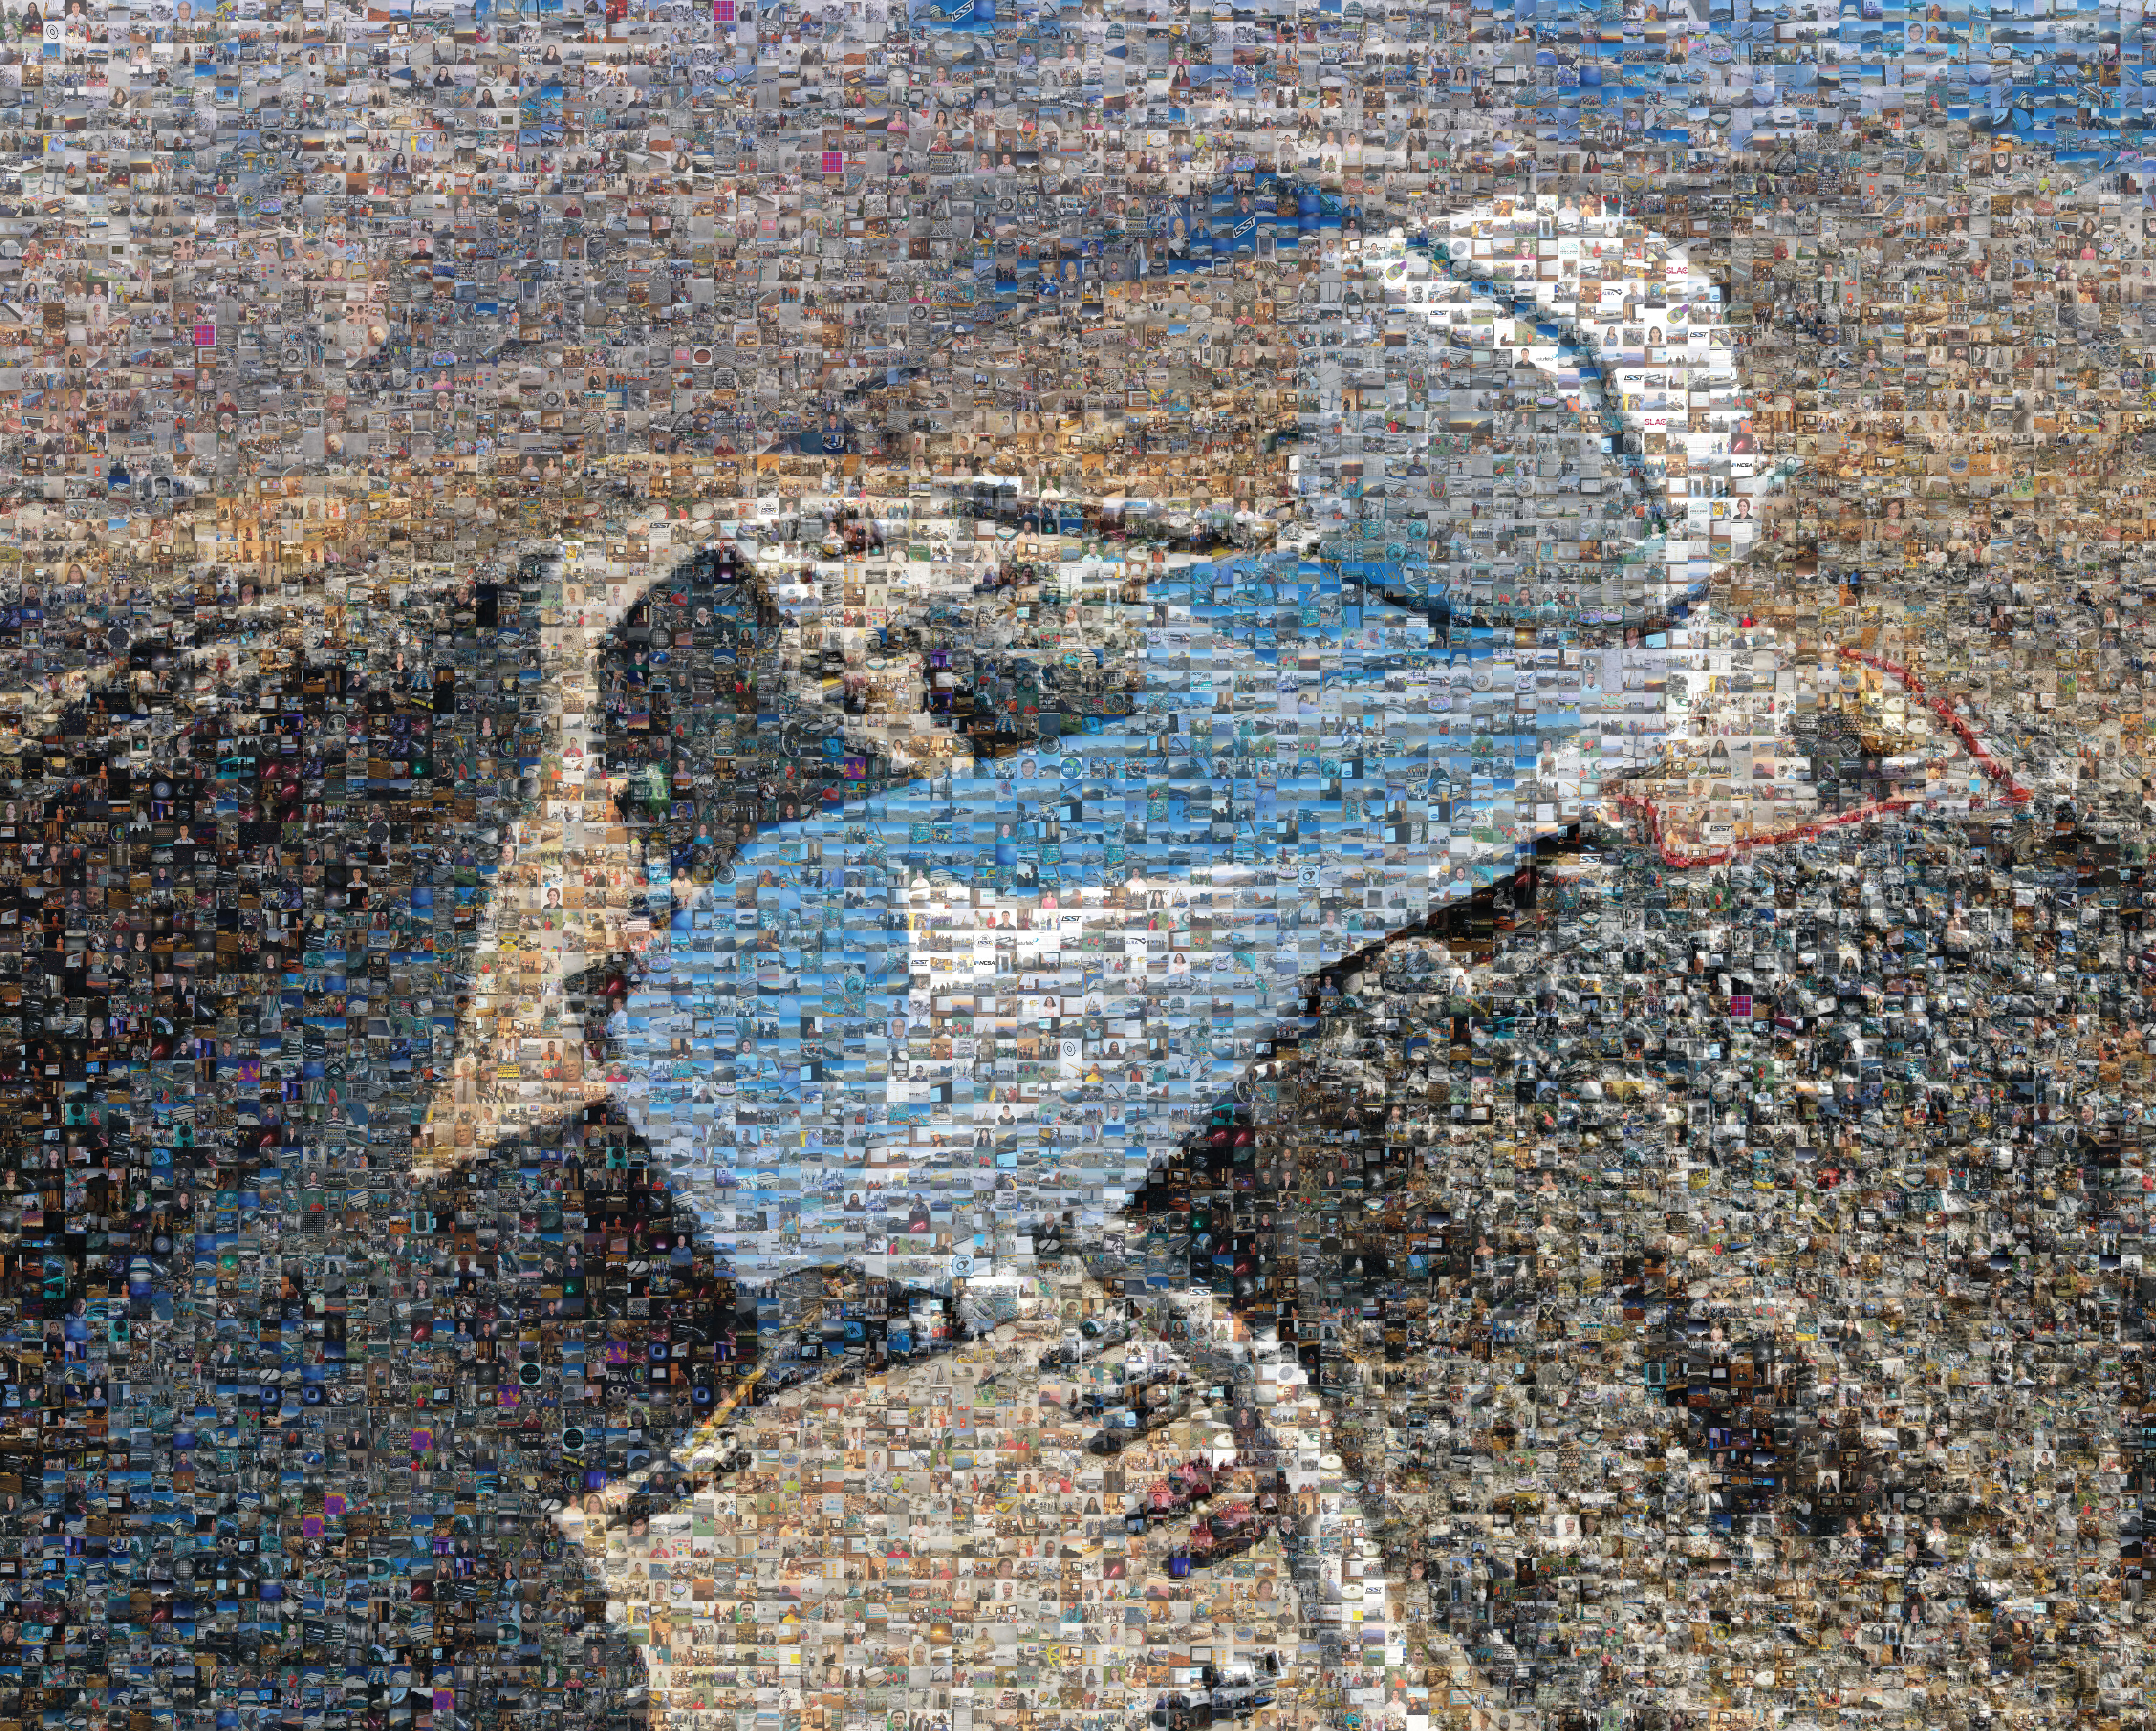

Season’s greetings and best wishes for the New Year from Vera C. Rubin Observatory

We at Rubin Observatory wish you a happy, healthy, and peaceful holiday season. With best wishes for the New Year!

This year we have a very unique holiday card that takes you back over the years with a mosaic made up of thousands of photos collected to date. Click here or here, zoom in, and reminisce!

Credit: Rubin Observatory/NSF/AURA